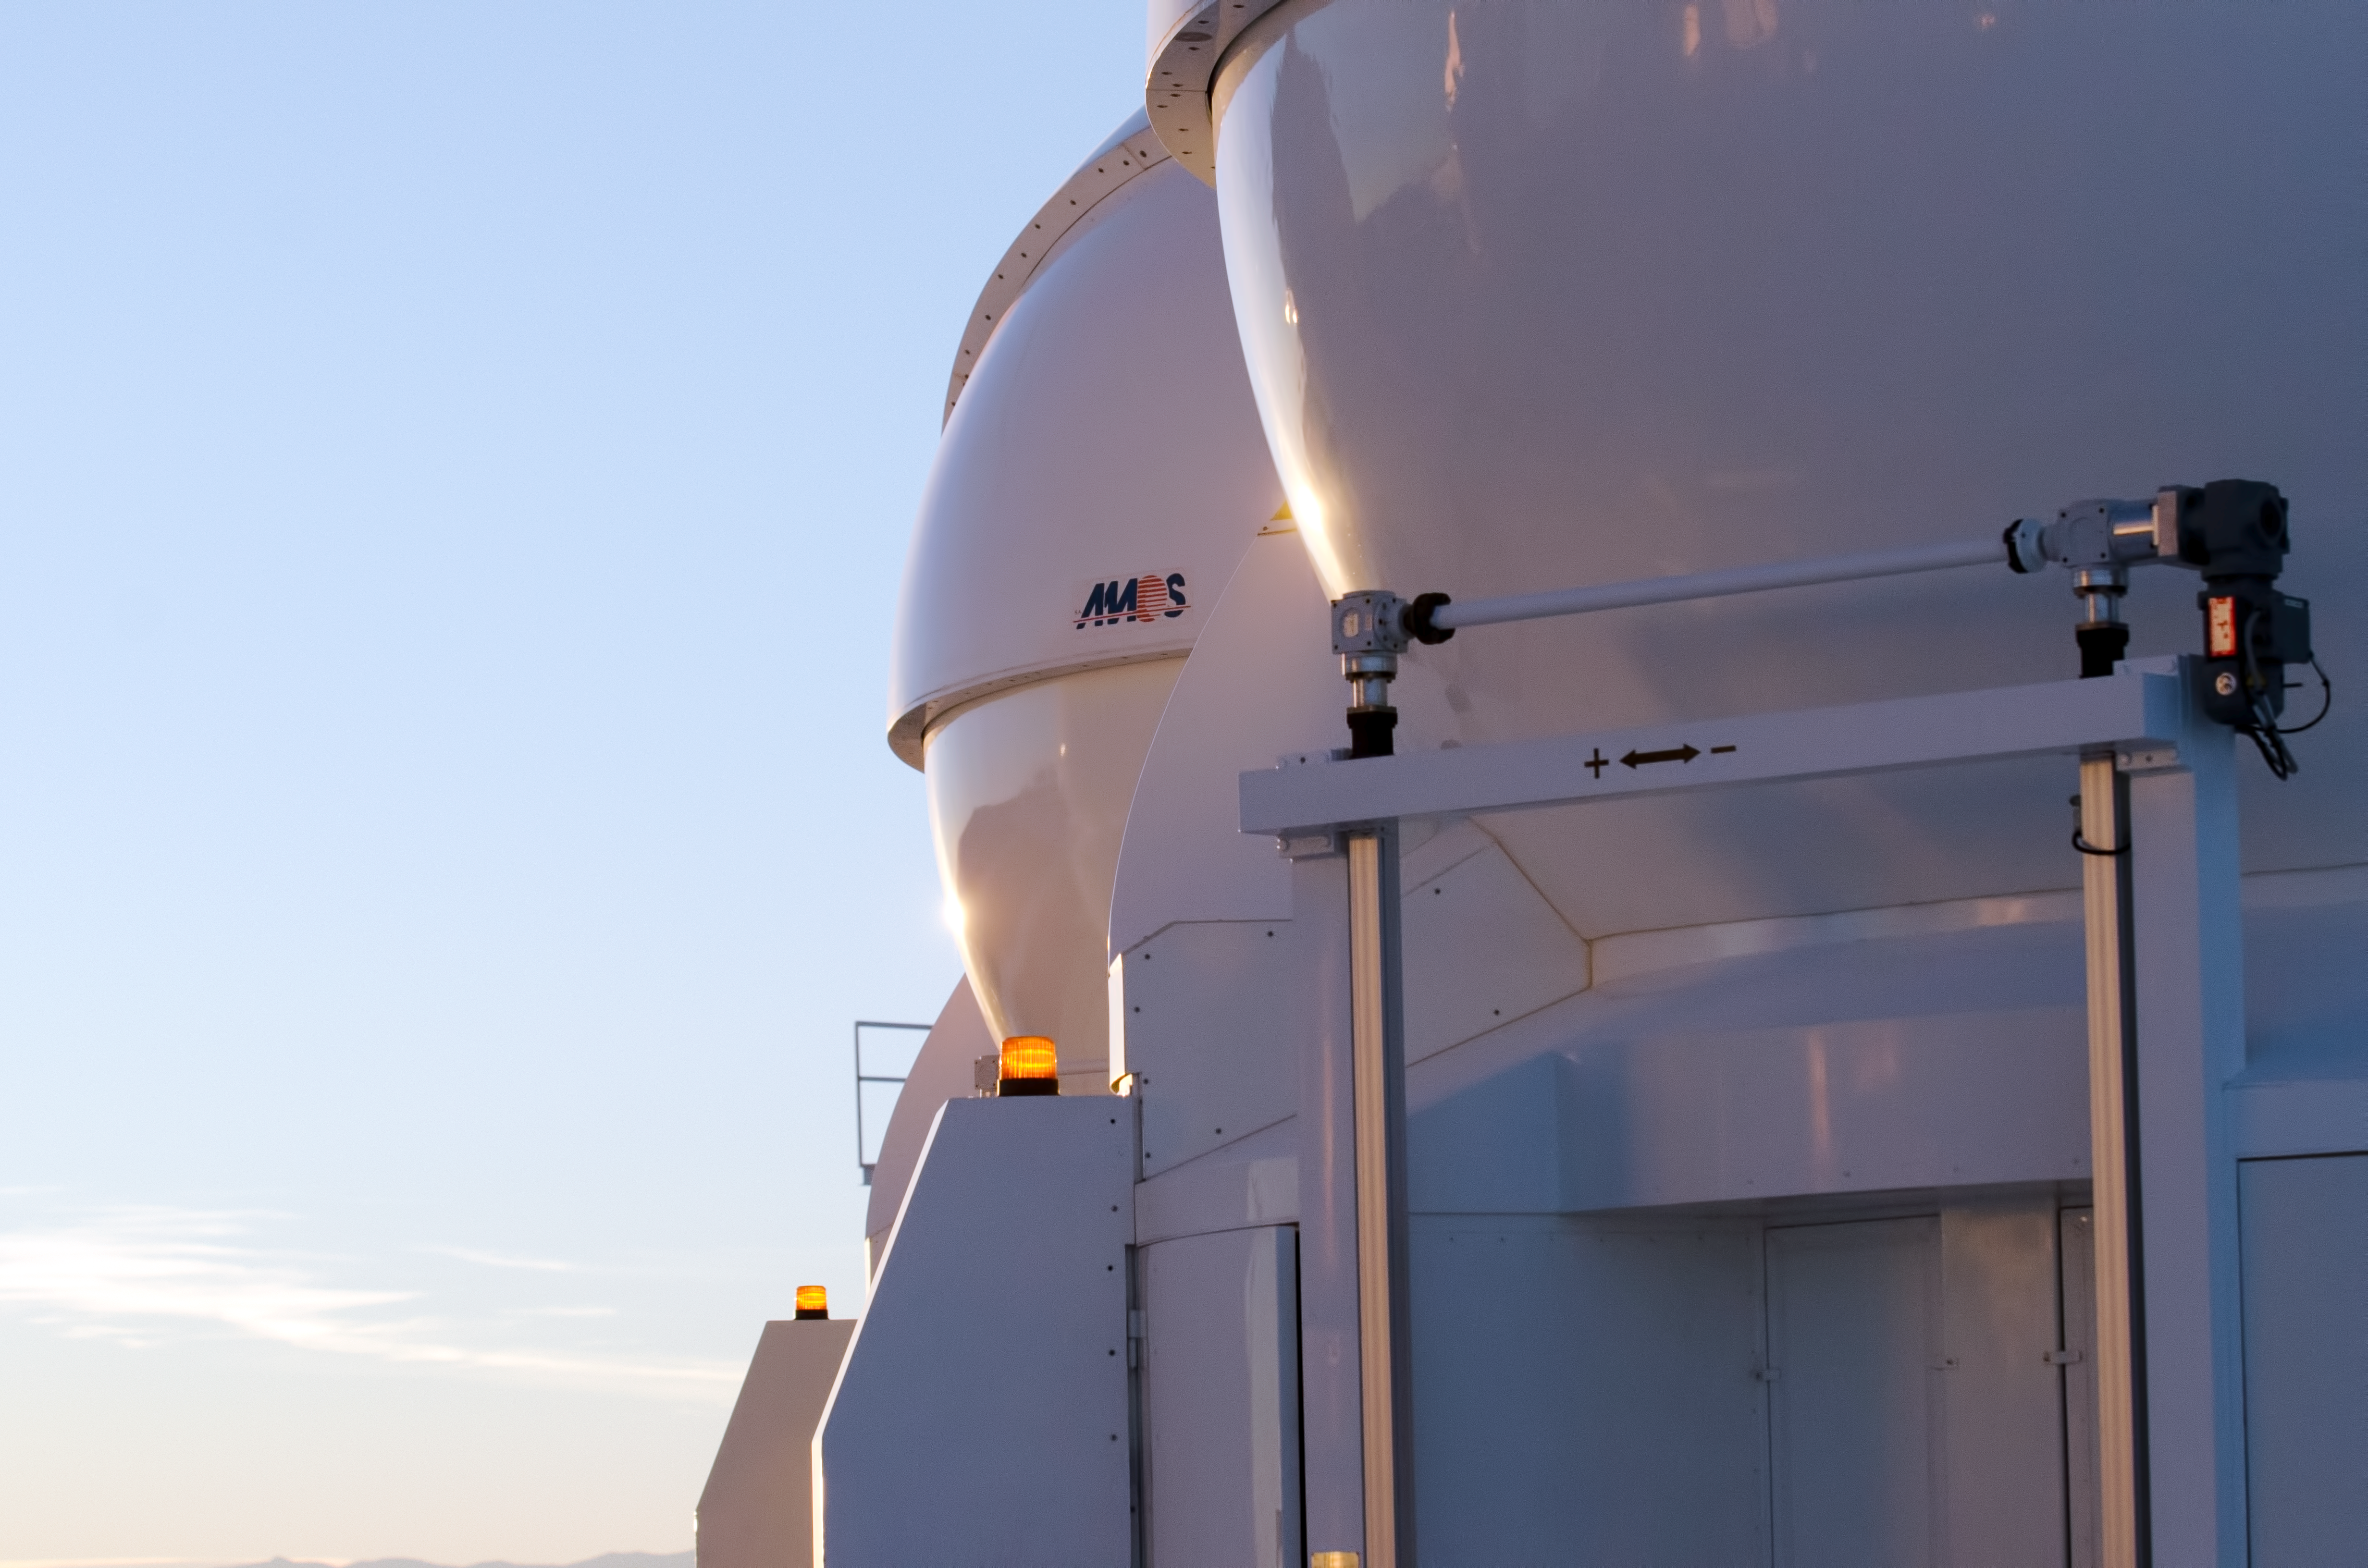

AT domes

The domes of two Auxiliary Telescopes, 1.8m instruments atop Paranal.

Credit: ESO/C. Malin